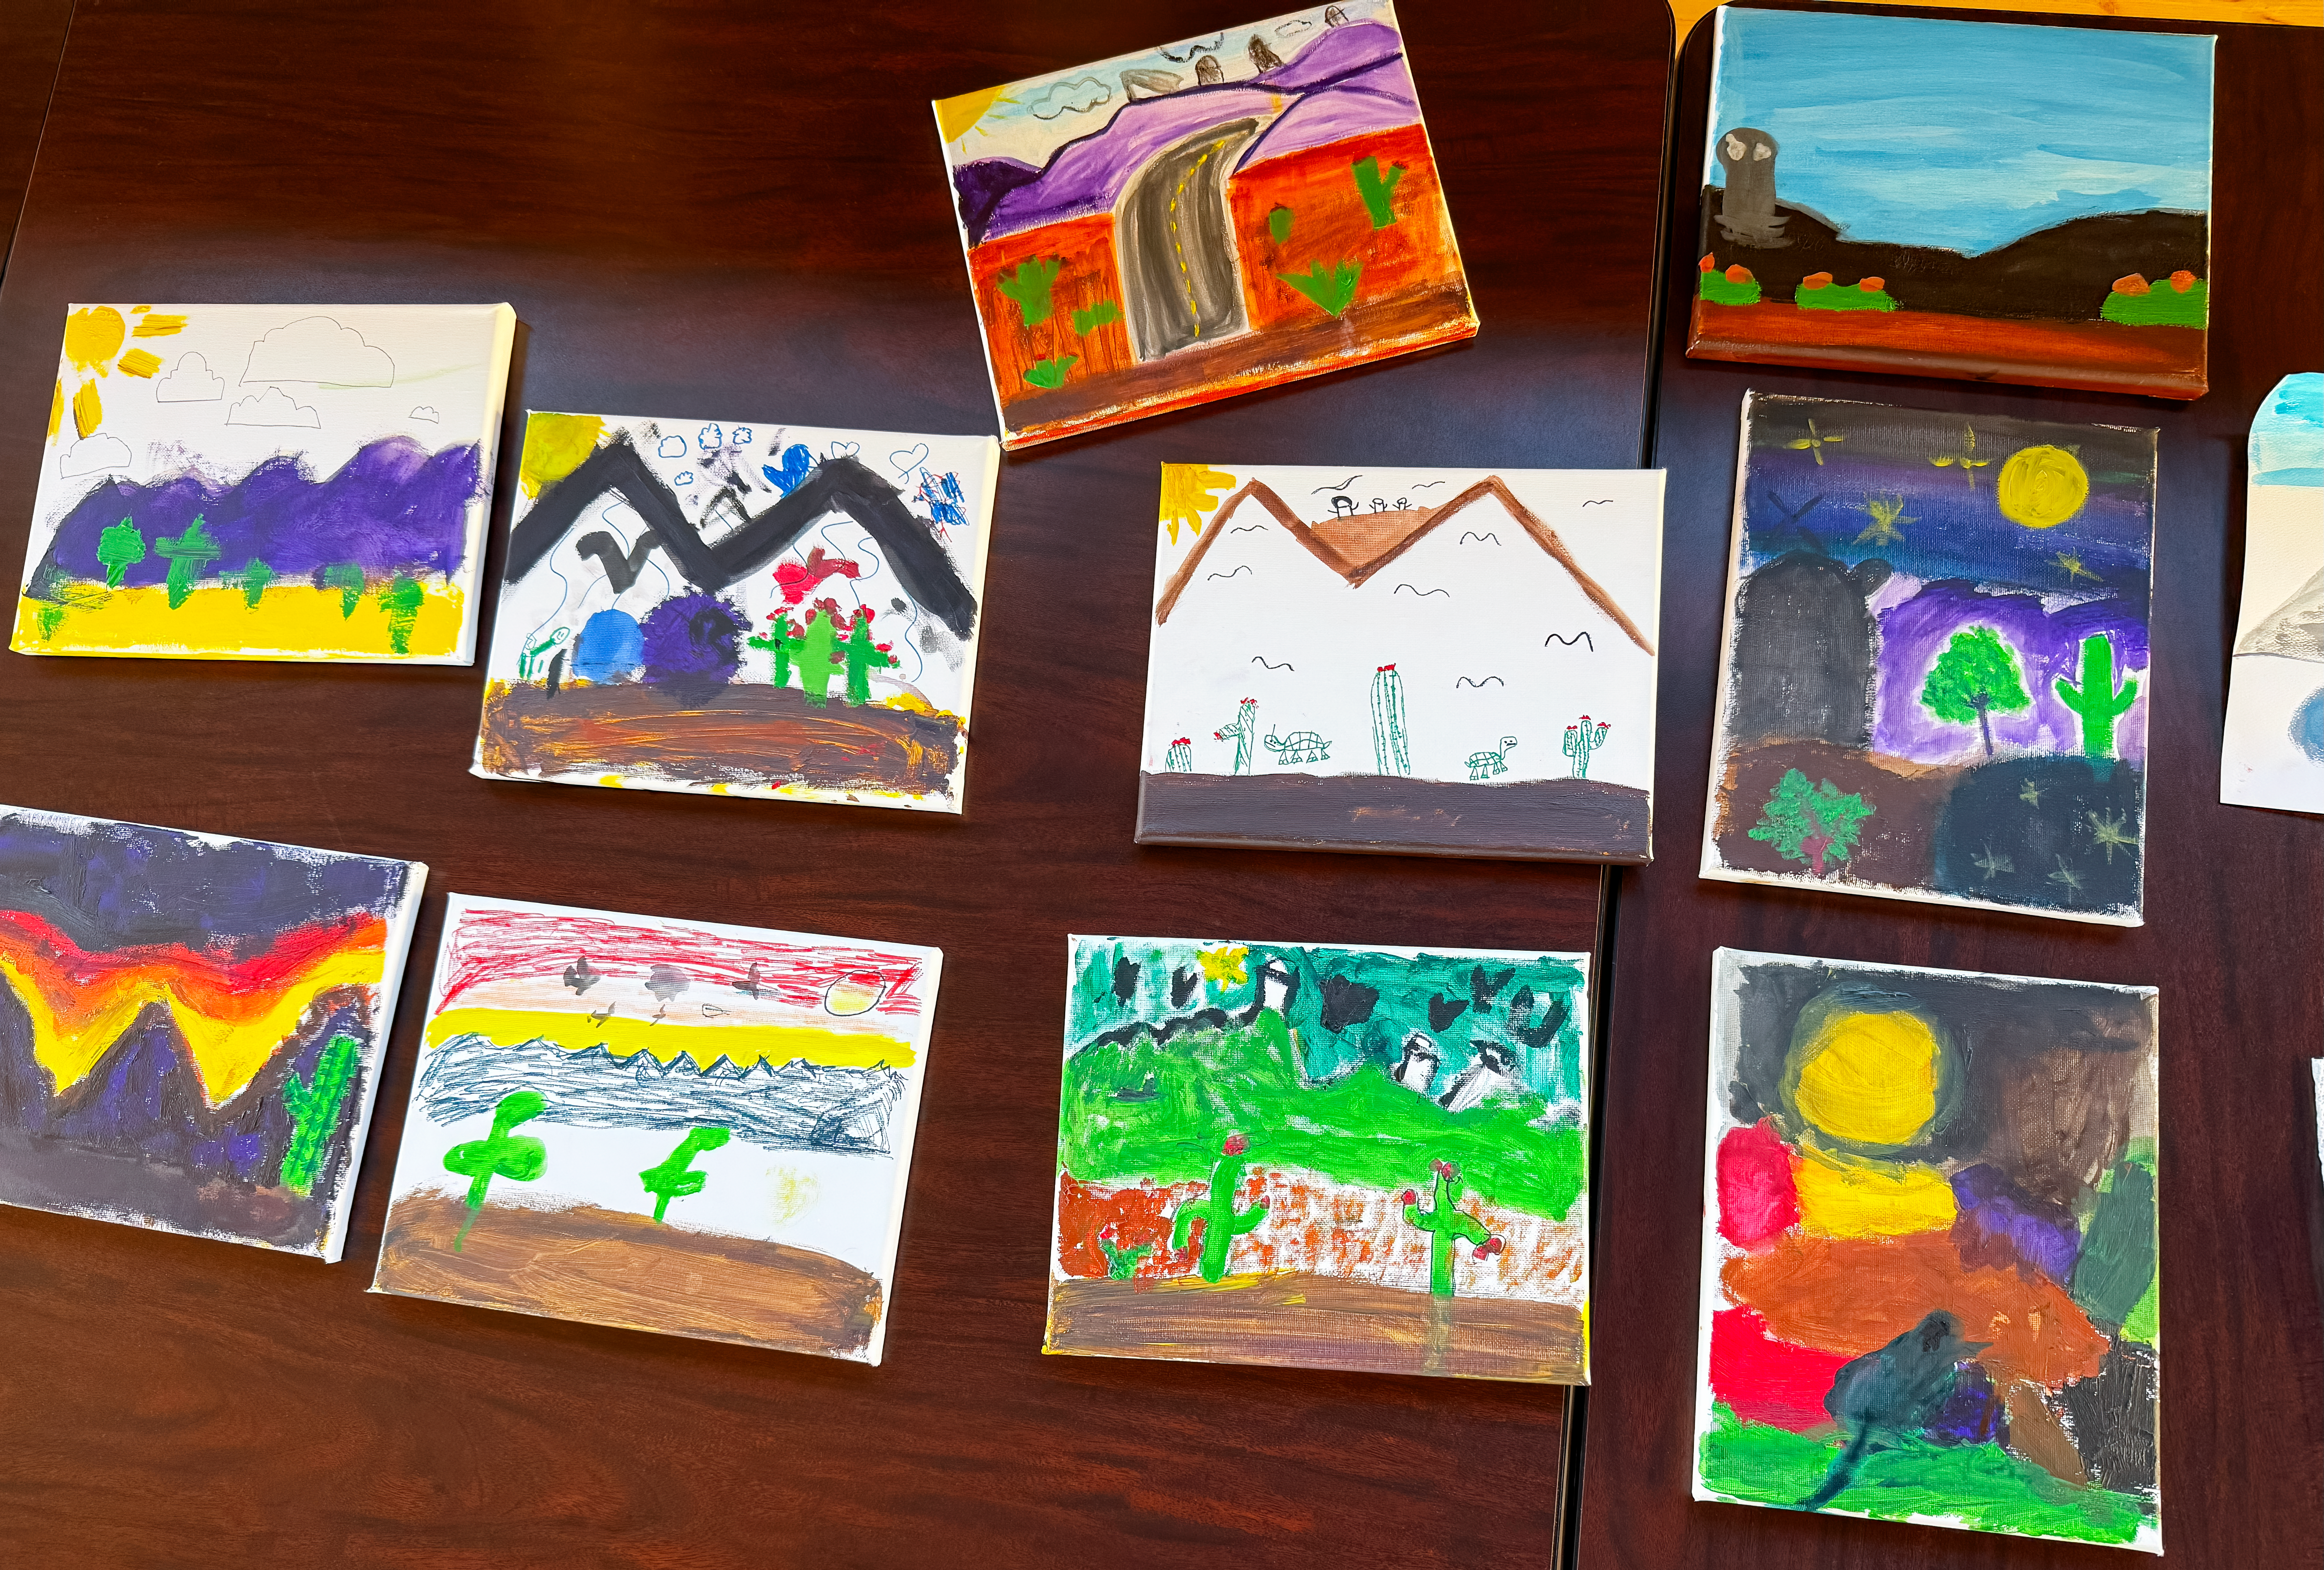

Bringing Together Culture, Art, and Science with Colors StudioLab

Credit: NOIRLab